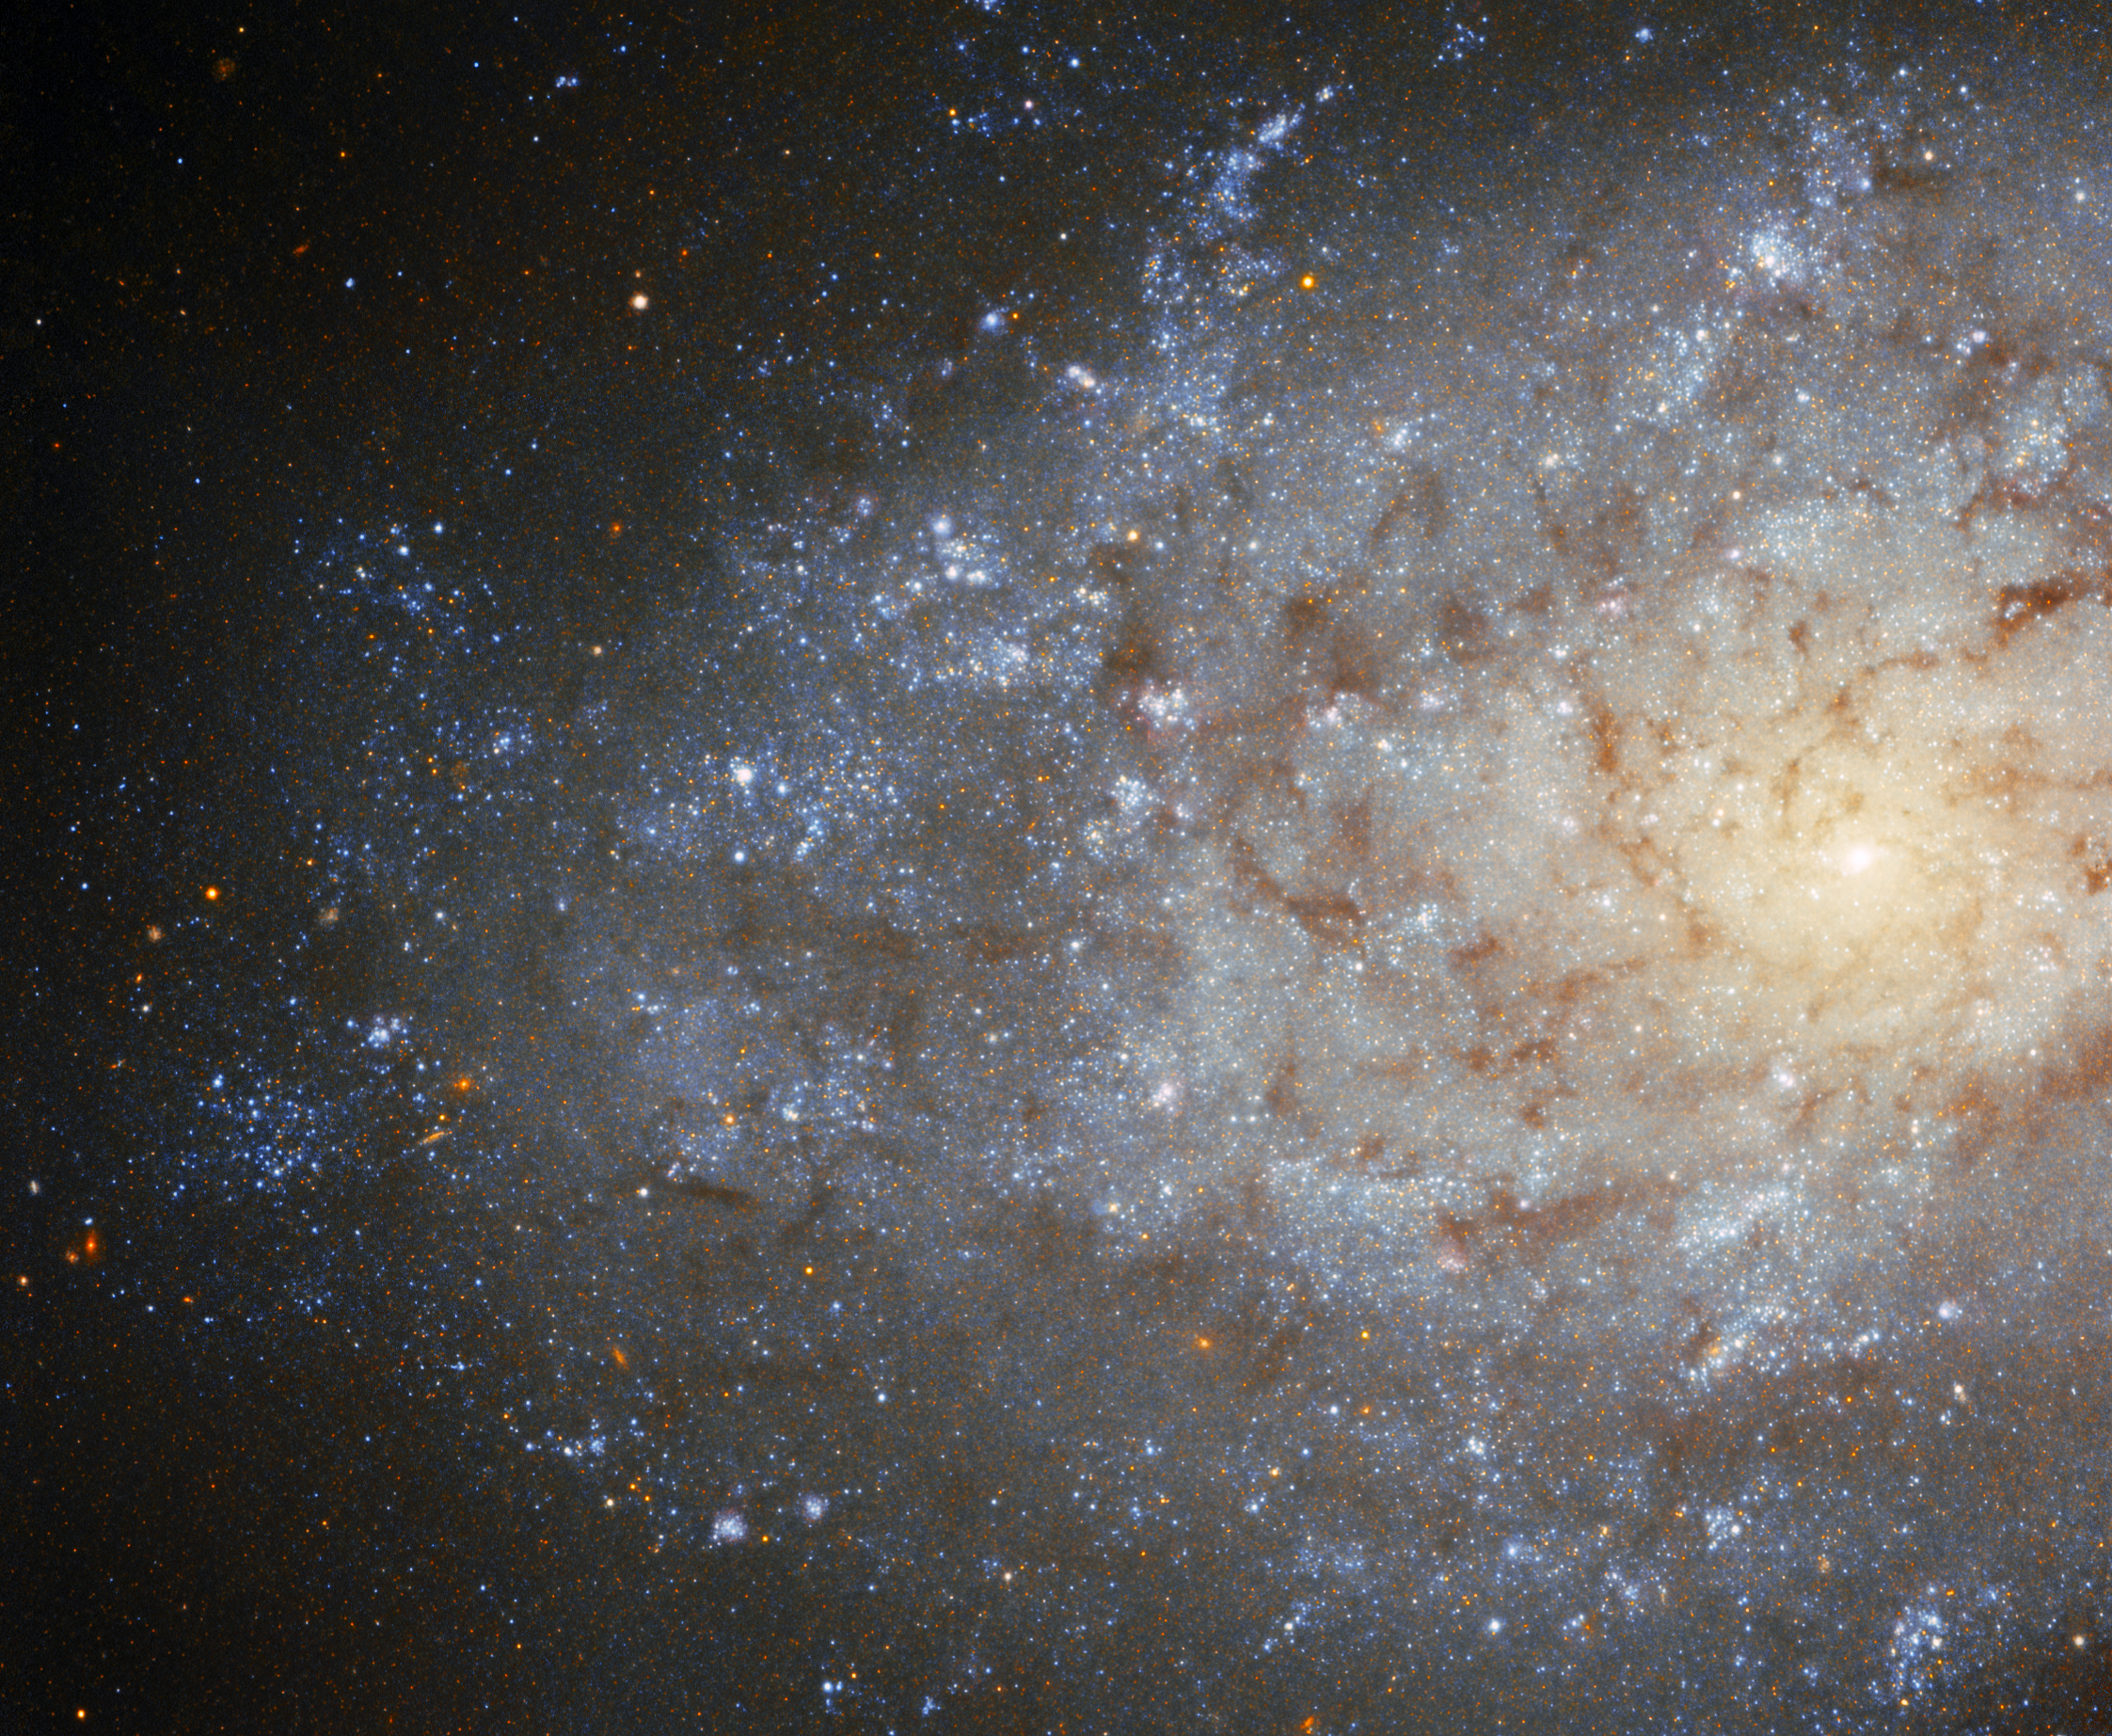

A Very Wooly Galaxy

This observation from the international Gemini Observatory — a Program of NSF NOIRLab — showcases a flocculent spiral galaxy that lies nearly 12 million light-years away in the constellation Sculptor. The word flocculent means “fluffy” or “wooly,” and refers to these galaxies’ strangely tufty appearance when compared to the elegant spiral arms of galaxies such as Andromeda.

The constellation Sculptor lies close to the south Galactic pole. This means that celestial objects within Sculptor — such as NGC 7793 — can be studied by telescopes in Earth’s southern hemisphere, like Gemini South. From its mountaintop perch in the Chilean Andes, Gemini South has a spectacular view of intriguing southern-sky objects such as NGC 7793, the Magellanic Clouds, and the center of the Milky Way.

Credit: International Gemini Observatory/NOIRLab/NSF/AURA Acknowledgment: T.A. Rector (University of Alaska Anchorage/NSF NOIRLab), J. Miller (Gemini Observatory/NSF NOIRLab), M. Zamani & D. de Martin (NSF NOIRLab)